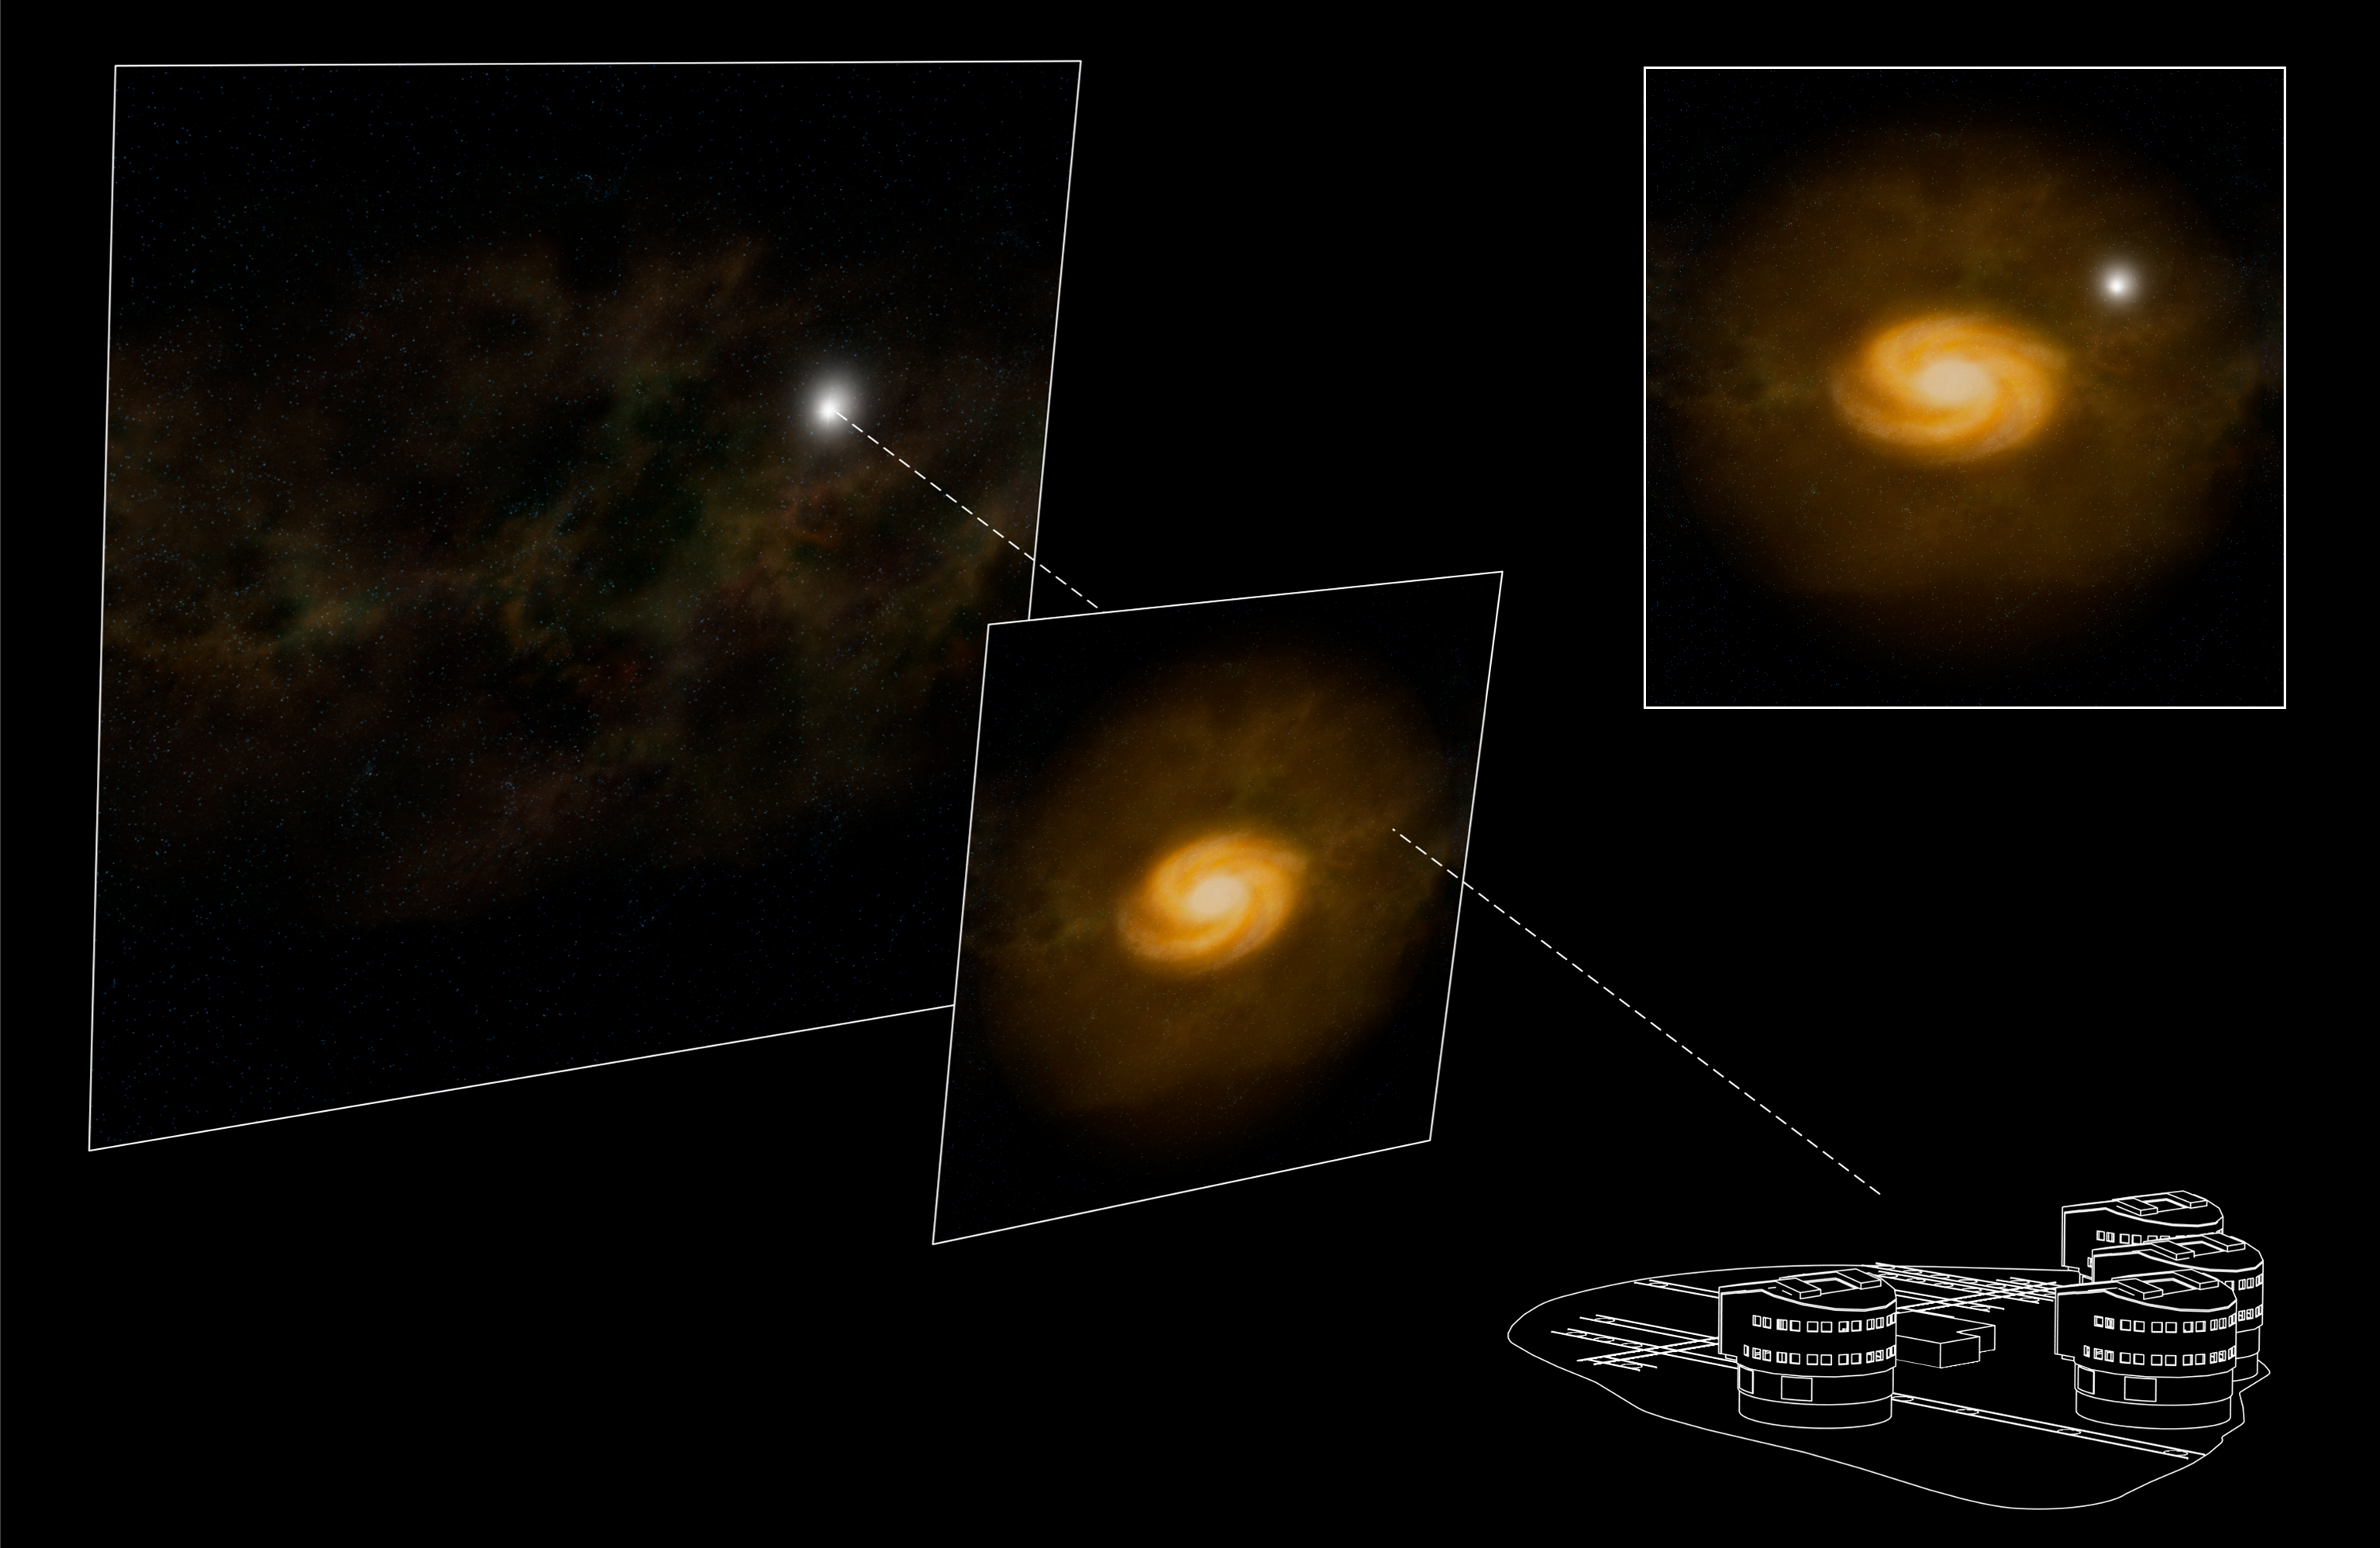

Chasing 'hidden' galaxies (artist's impression)

Artist's impression showing a galaxy located between an observer on Earth and a background quasar that acts as a beacon. The light that travels from the quasar is intercepted by the foreground galaxy on its sightline, carrying out the galaxy's signature all the way to the observer. The sketch shows a side-on view of the system. The inset shows a face-on view of it, the same view captured (albeit with less detail) by the images taken with the SINFONI instrument on ESO's Very Large Telescope (see ESO Press Release eso0740).

Credit: ESO